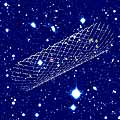

Animated view of sky field and distant filament

This is an image of the entire sky field near the quasar Q 1205-30 as observed through the blue filter. The quasar is marked by a red hexagon while the LEGOs are indicated by yellow hexagons. A total of eight objects at redshift 3.04 are identified. One is located in front of the quasar and was found by means of its absorption of the quasar light, while the seven other objects were identified by their Lyman-alpha emission. As explained in the text, all these objects are found to lie inside a thin filament, here visualized in an animated GIF-display. Almost all of the other objects seen in this deep image are either stars in the outskirts of our own Milky Way galaxy or faint galaxies lying between us and the distant filament.

Technical information: this image is based on 13 400-sec exposures in a B(lue) optical filter, obtained with VLT ANTU and the multi-mode FORS1 instrument in March 2000. The seeing was 0.7 - 1.0 arcsec and the field measures 6.8 x 6.8 arcmin 2. North is up and East is left.

Credit: ESO